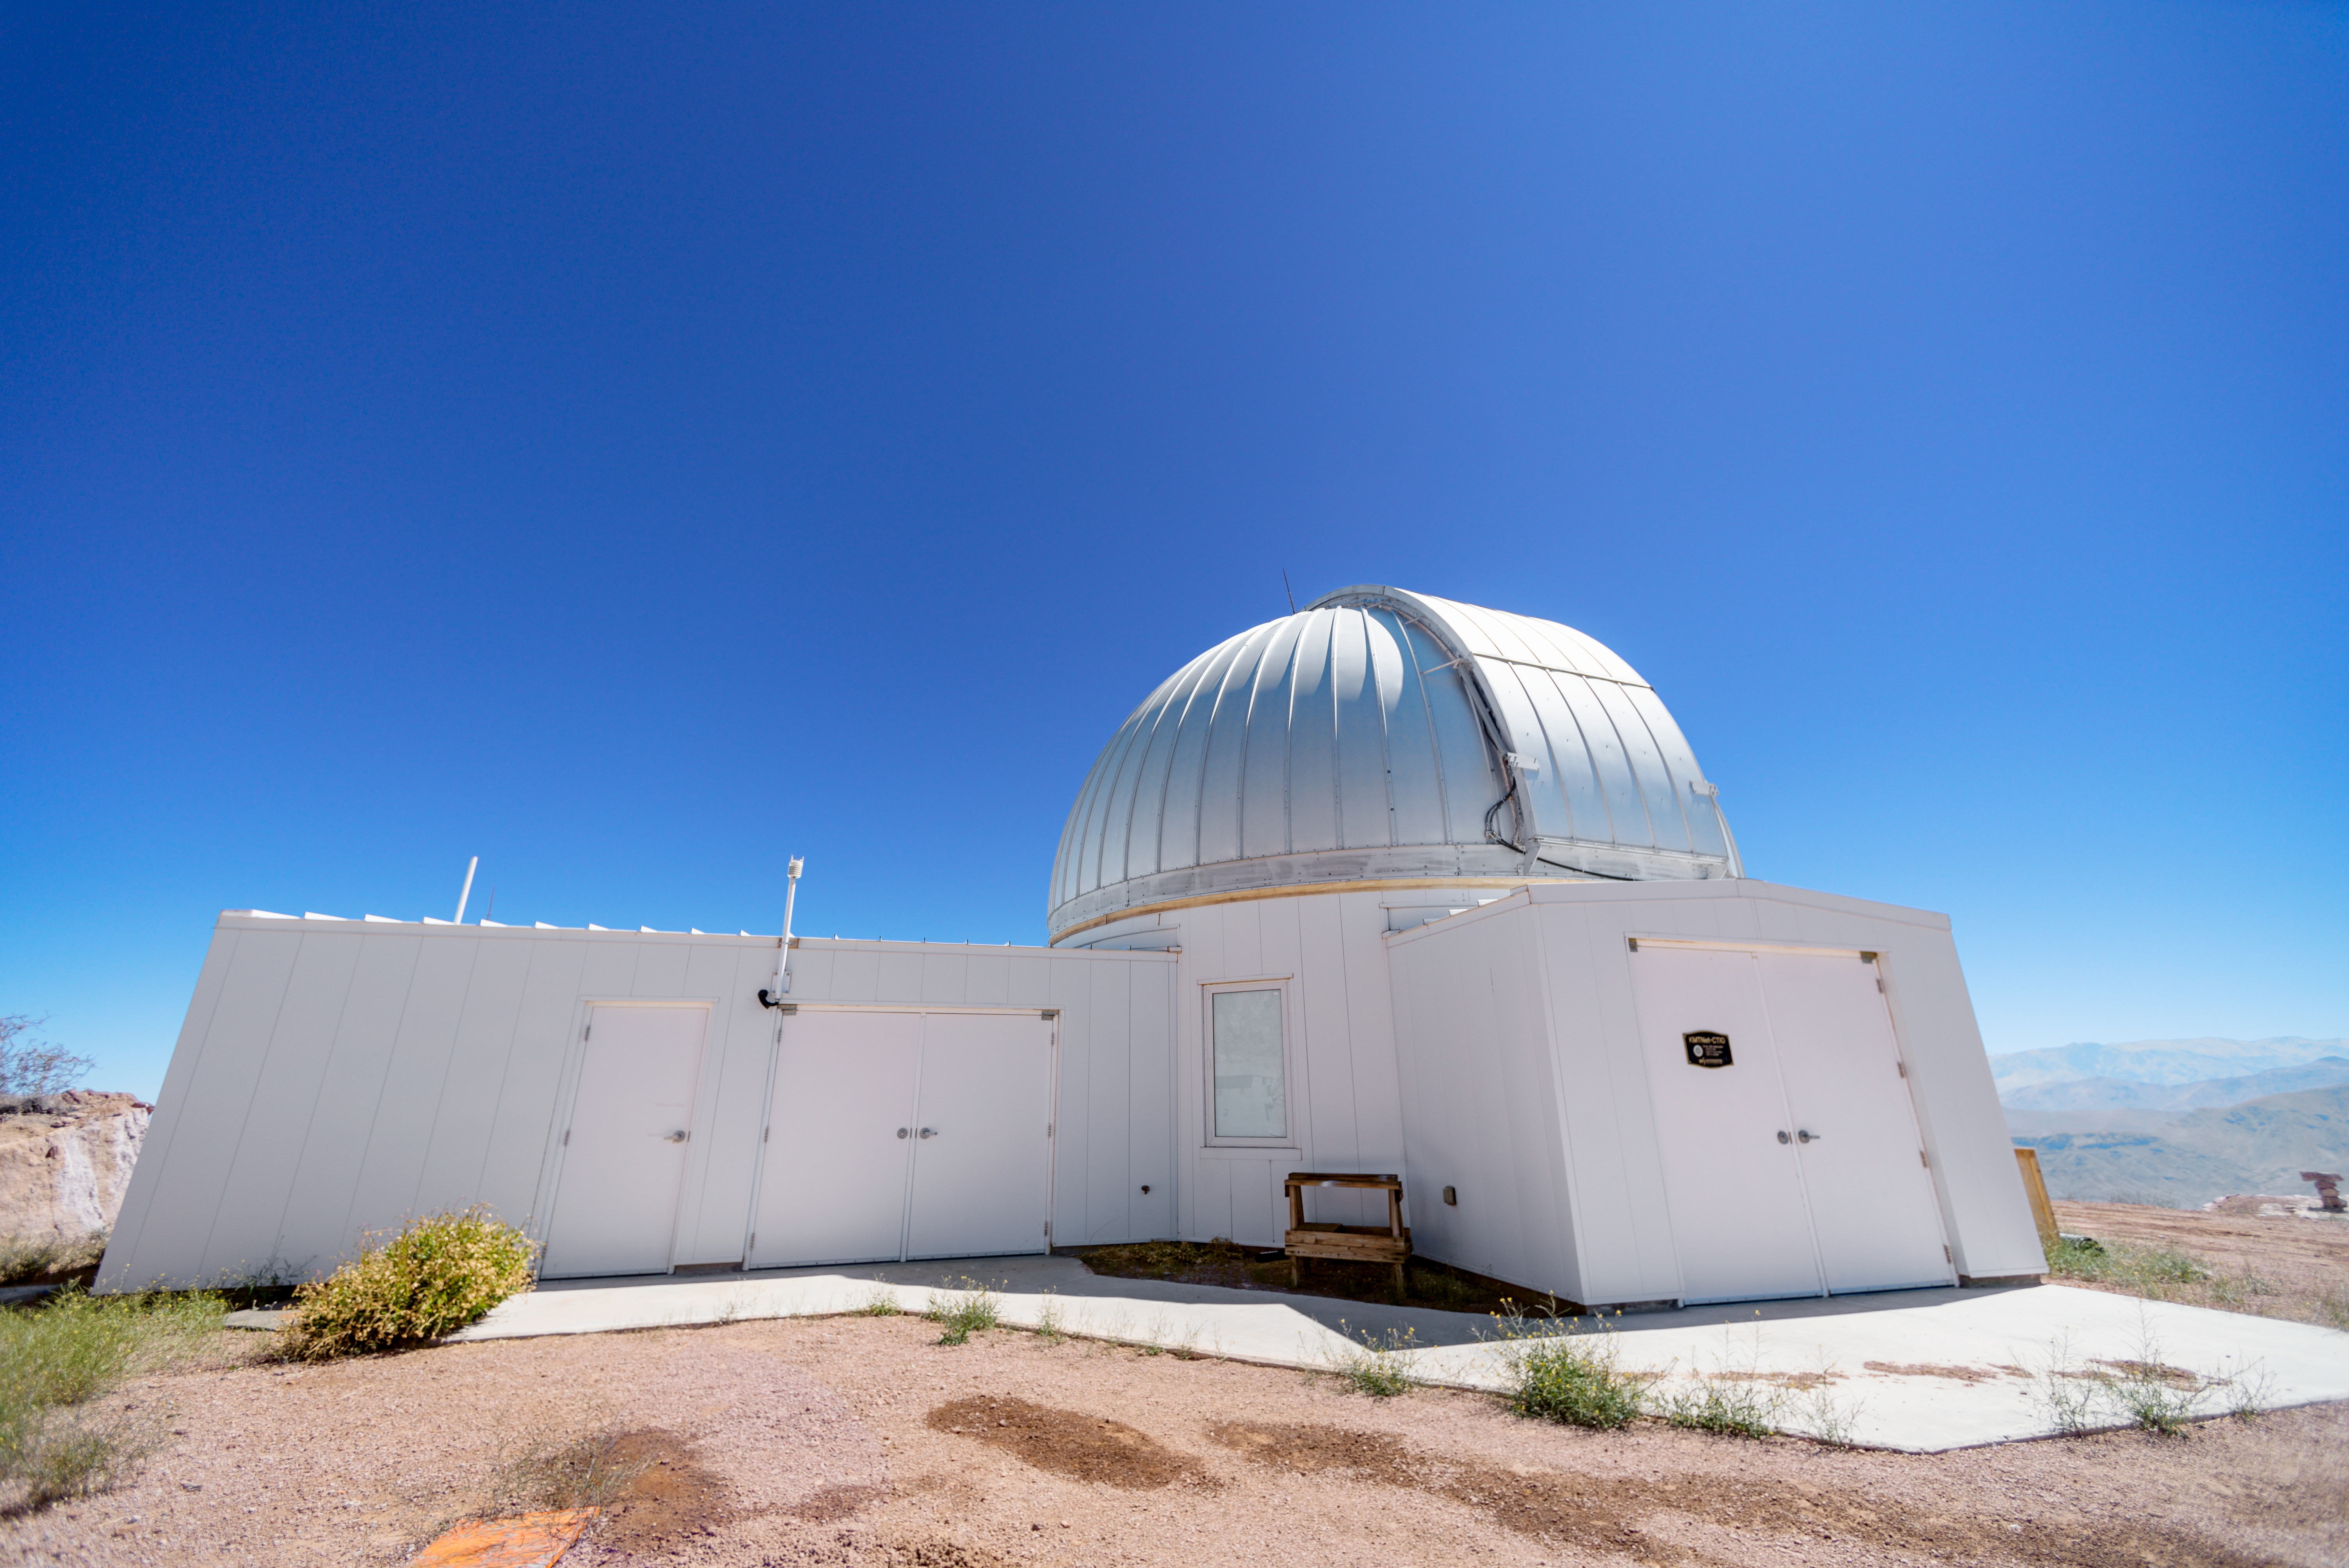

KMTNet 1.6-meter Telescope Dome

The KMTNet 1.6-meter Telescope at Cerro Tololo Inter-American Observatory in Chile is part of the Korea Microlensing Telescope Network, which also includes telescopes in South Africa and Australia.

Credit: CTIO/NOIRLab/NSF/AURA